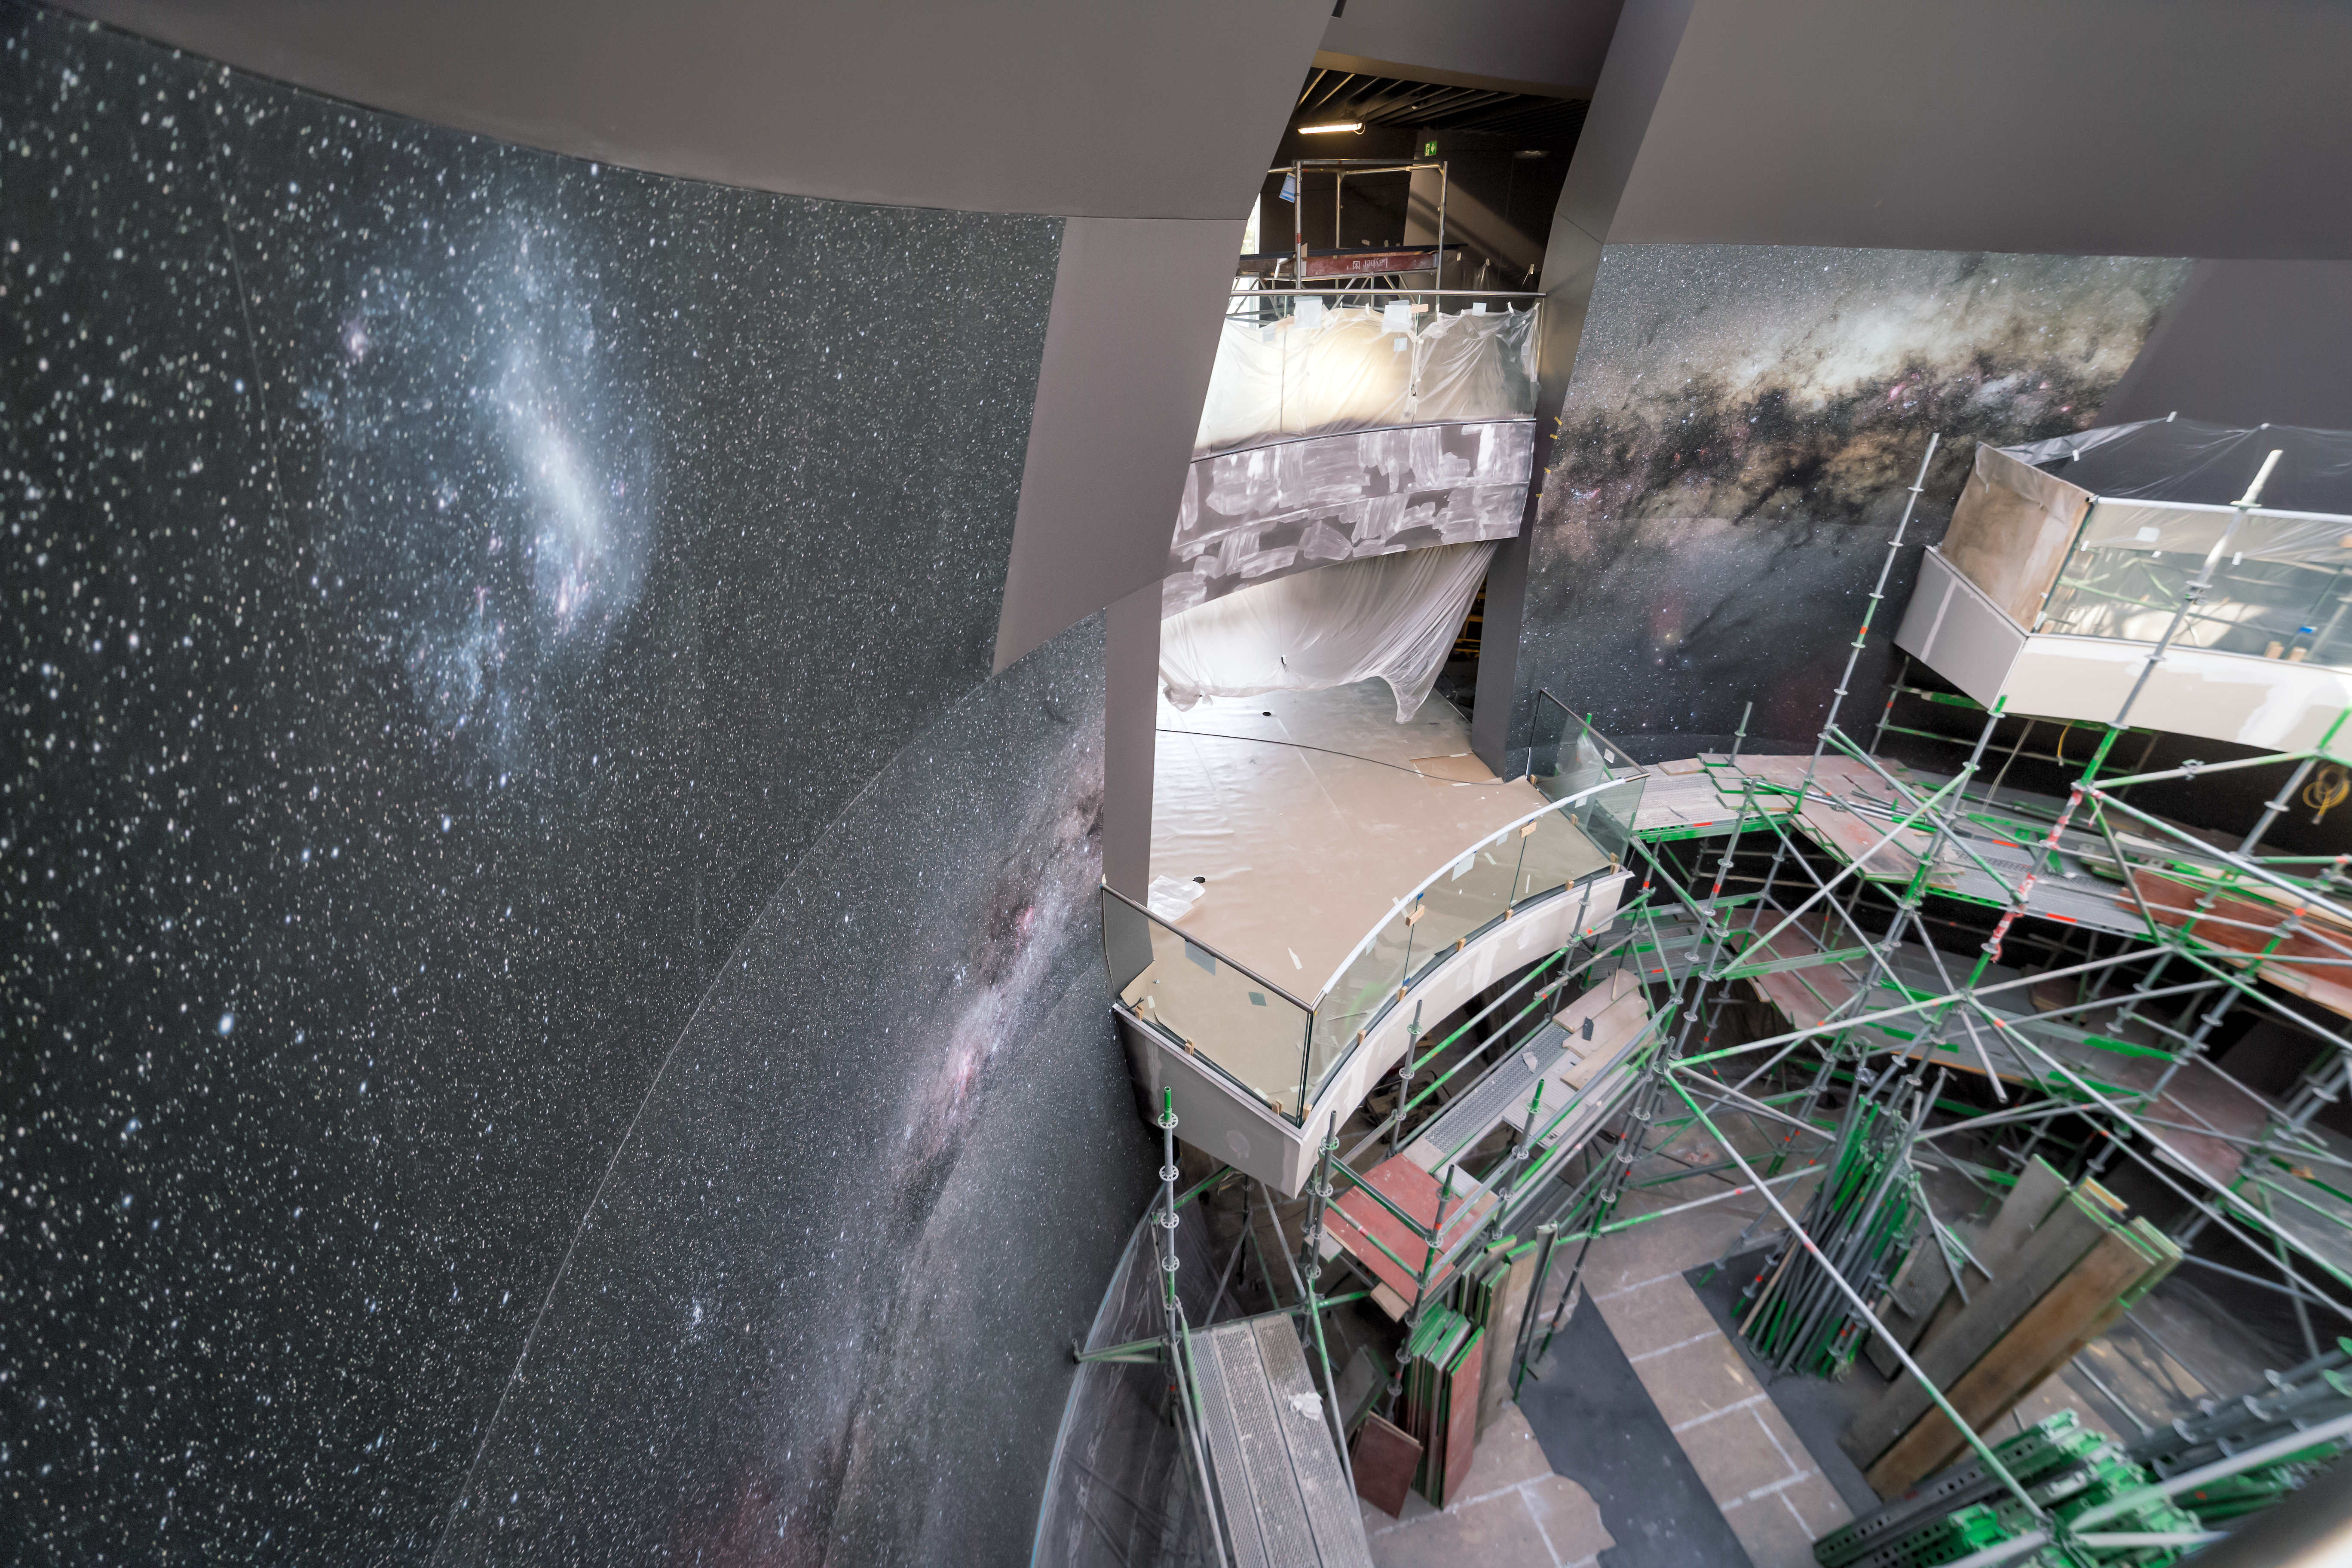

Wallpaper in The Void

A sneak peek of the interior of The Void at the ESO Supernova, showing progress with the wallpaper.

Credit: P. Horálek/ESO